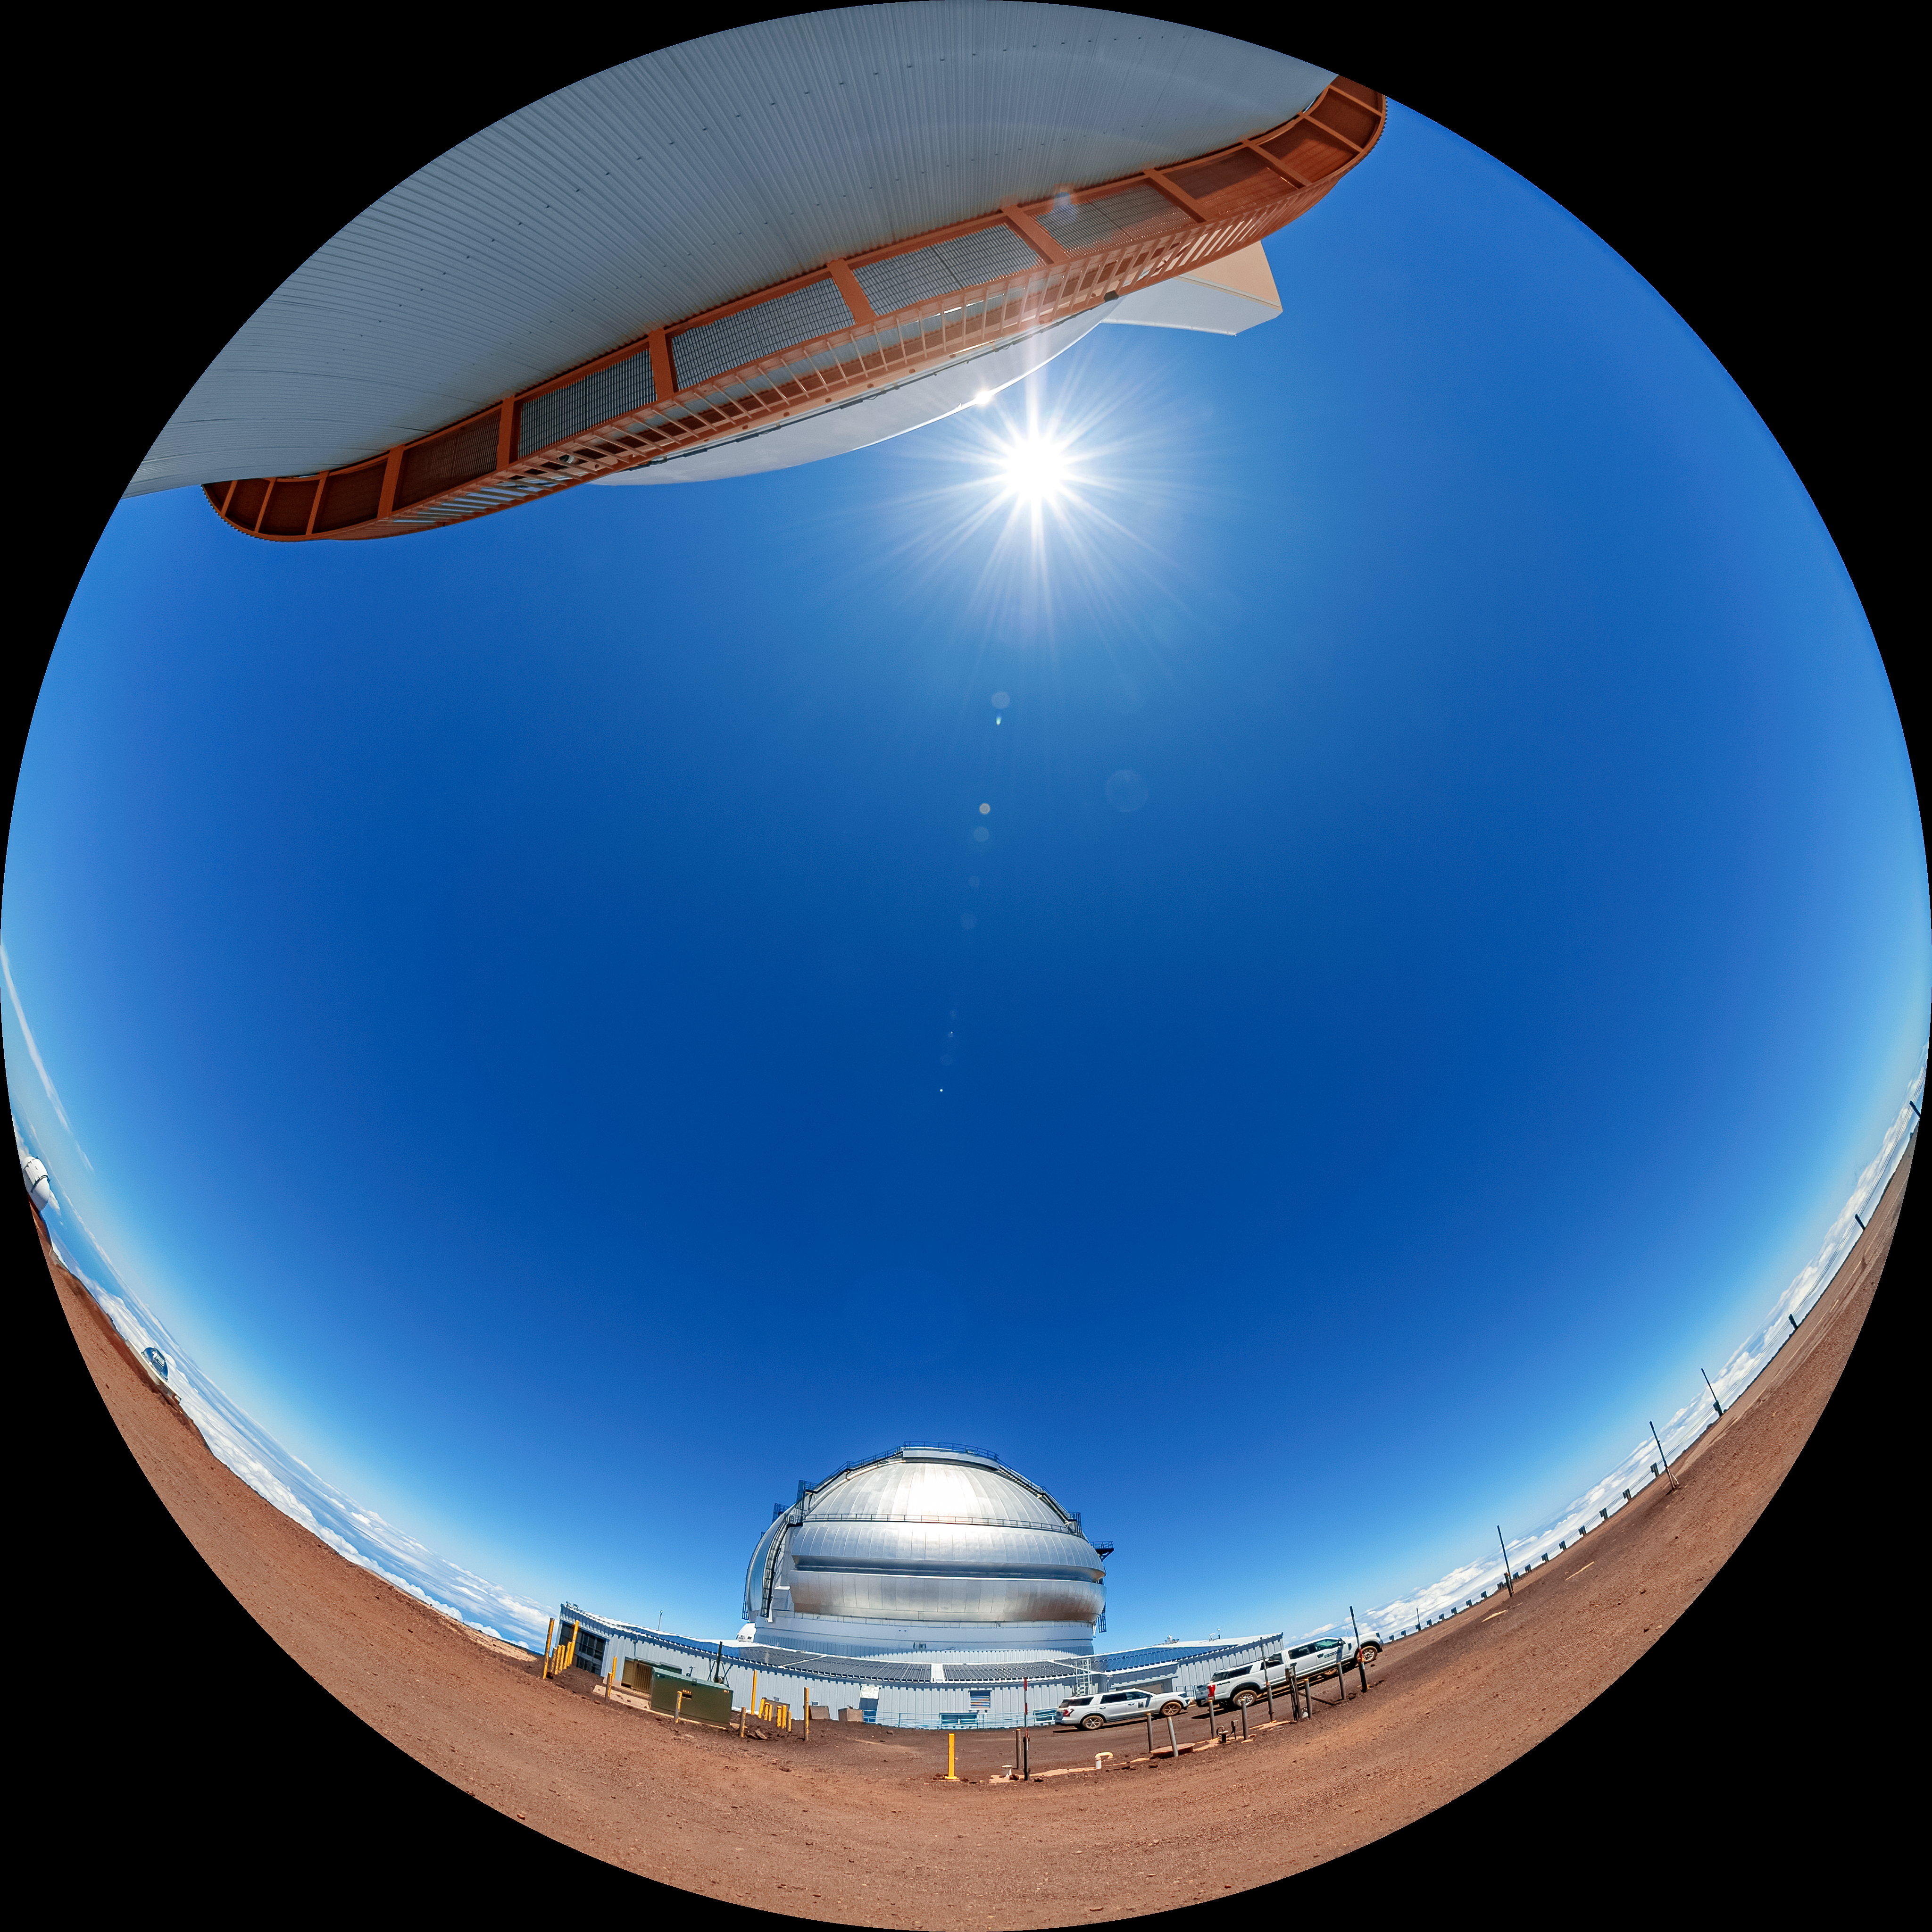

Gemini North Fulldome

A fulldome view of Gemini North, one half of the International Gemini Observatory, operated by NSF NOIRLab, and a small section of the University of Hawaiʻi 2.2-meter Telescope.

Credit: International Gemini Observatory/NOIRLab/AURA/NSF/T. Matsopoulos